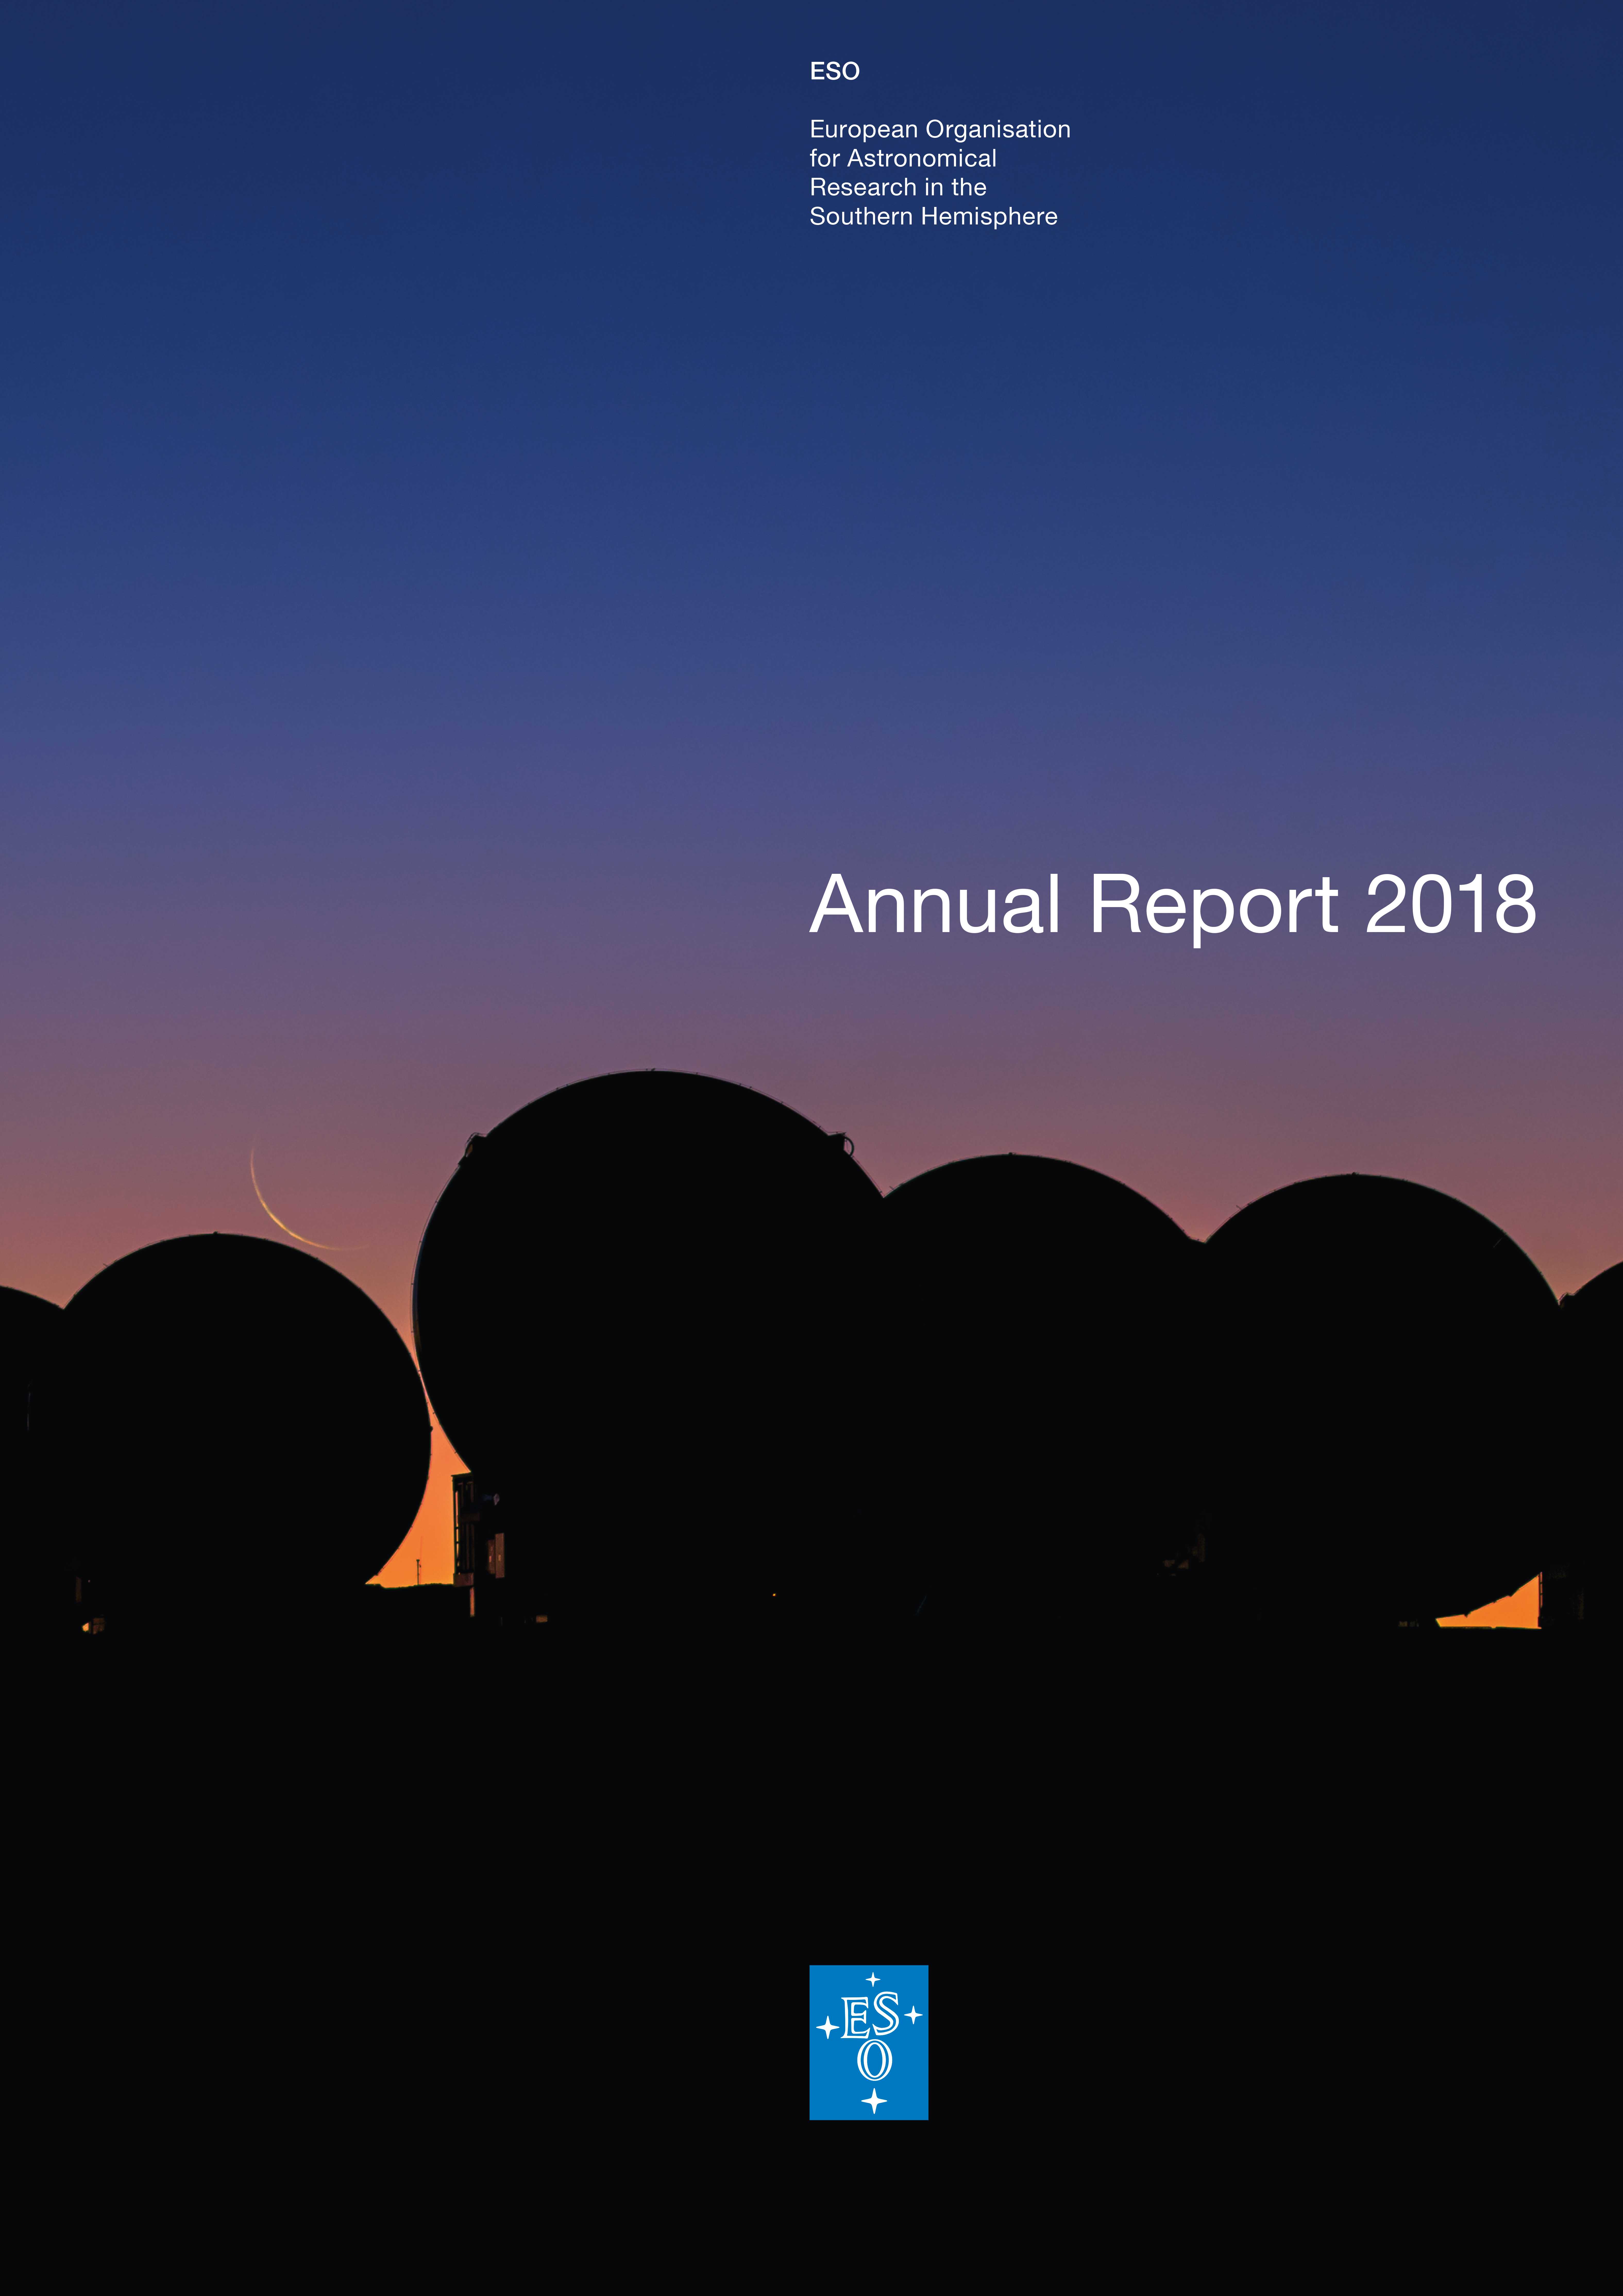

Cover of ESO’s Annual Report 2018

The front cover of ESO’s Annual Report 2018.

Credit: ESO